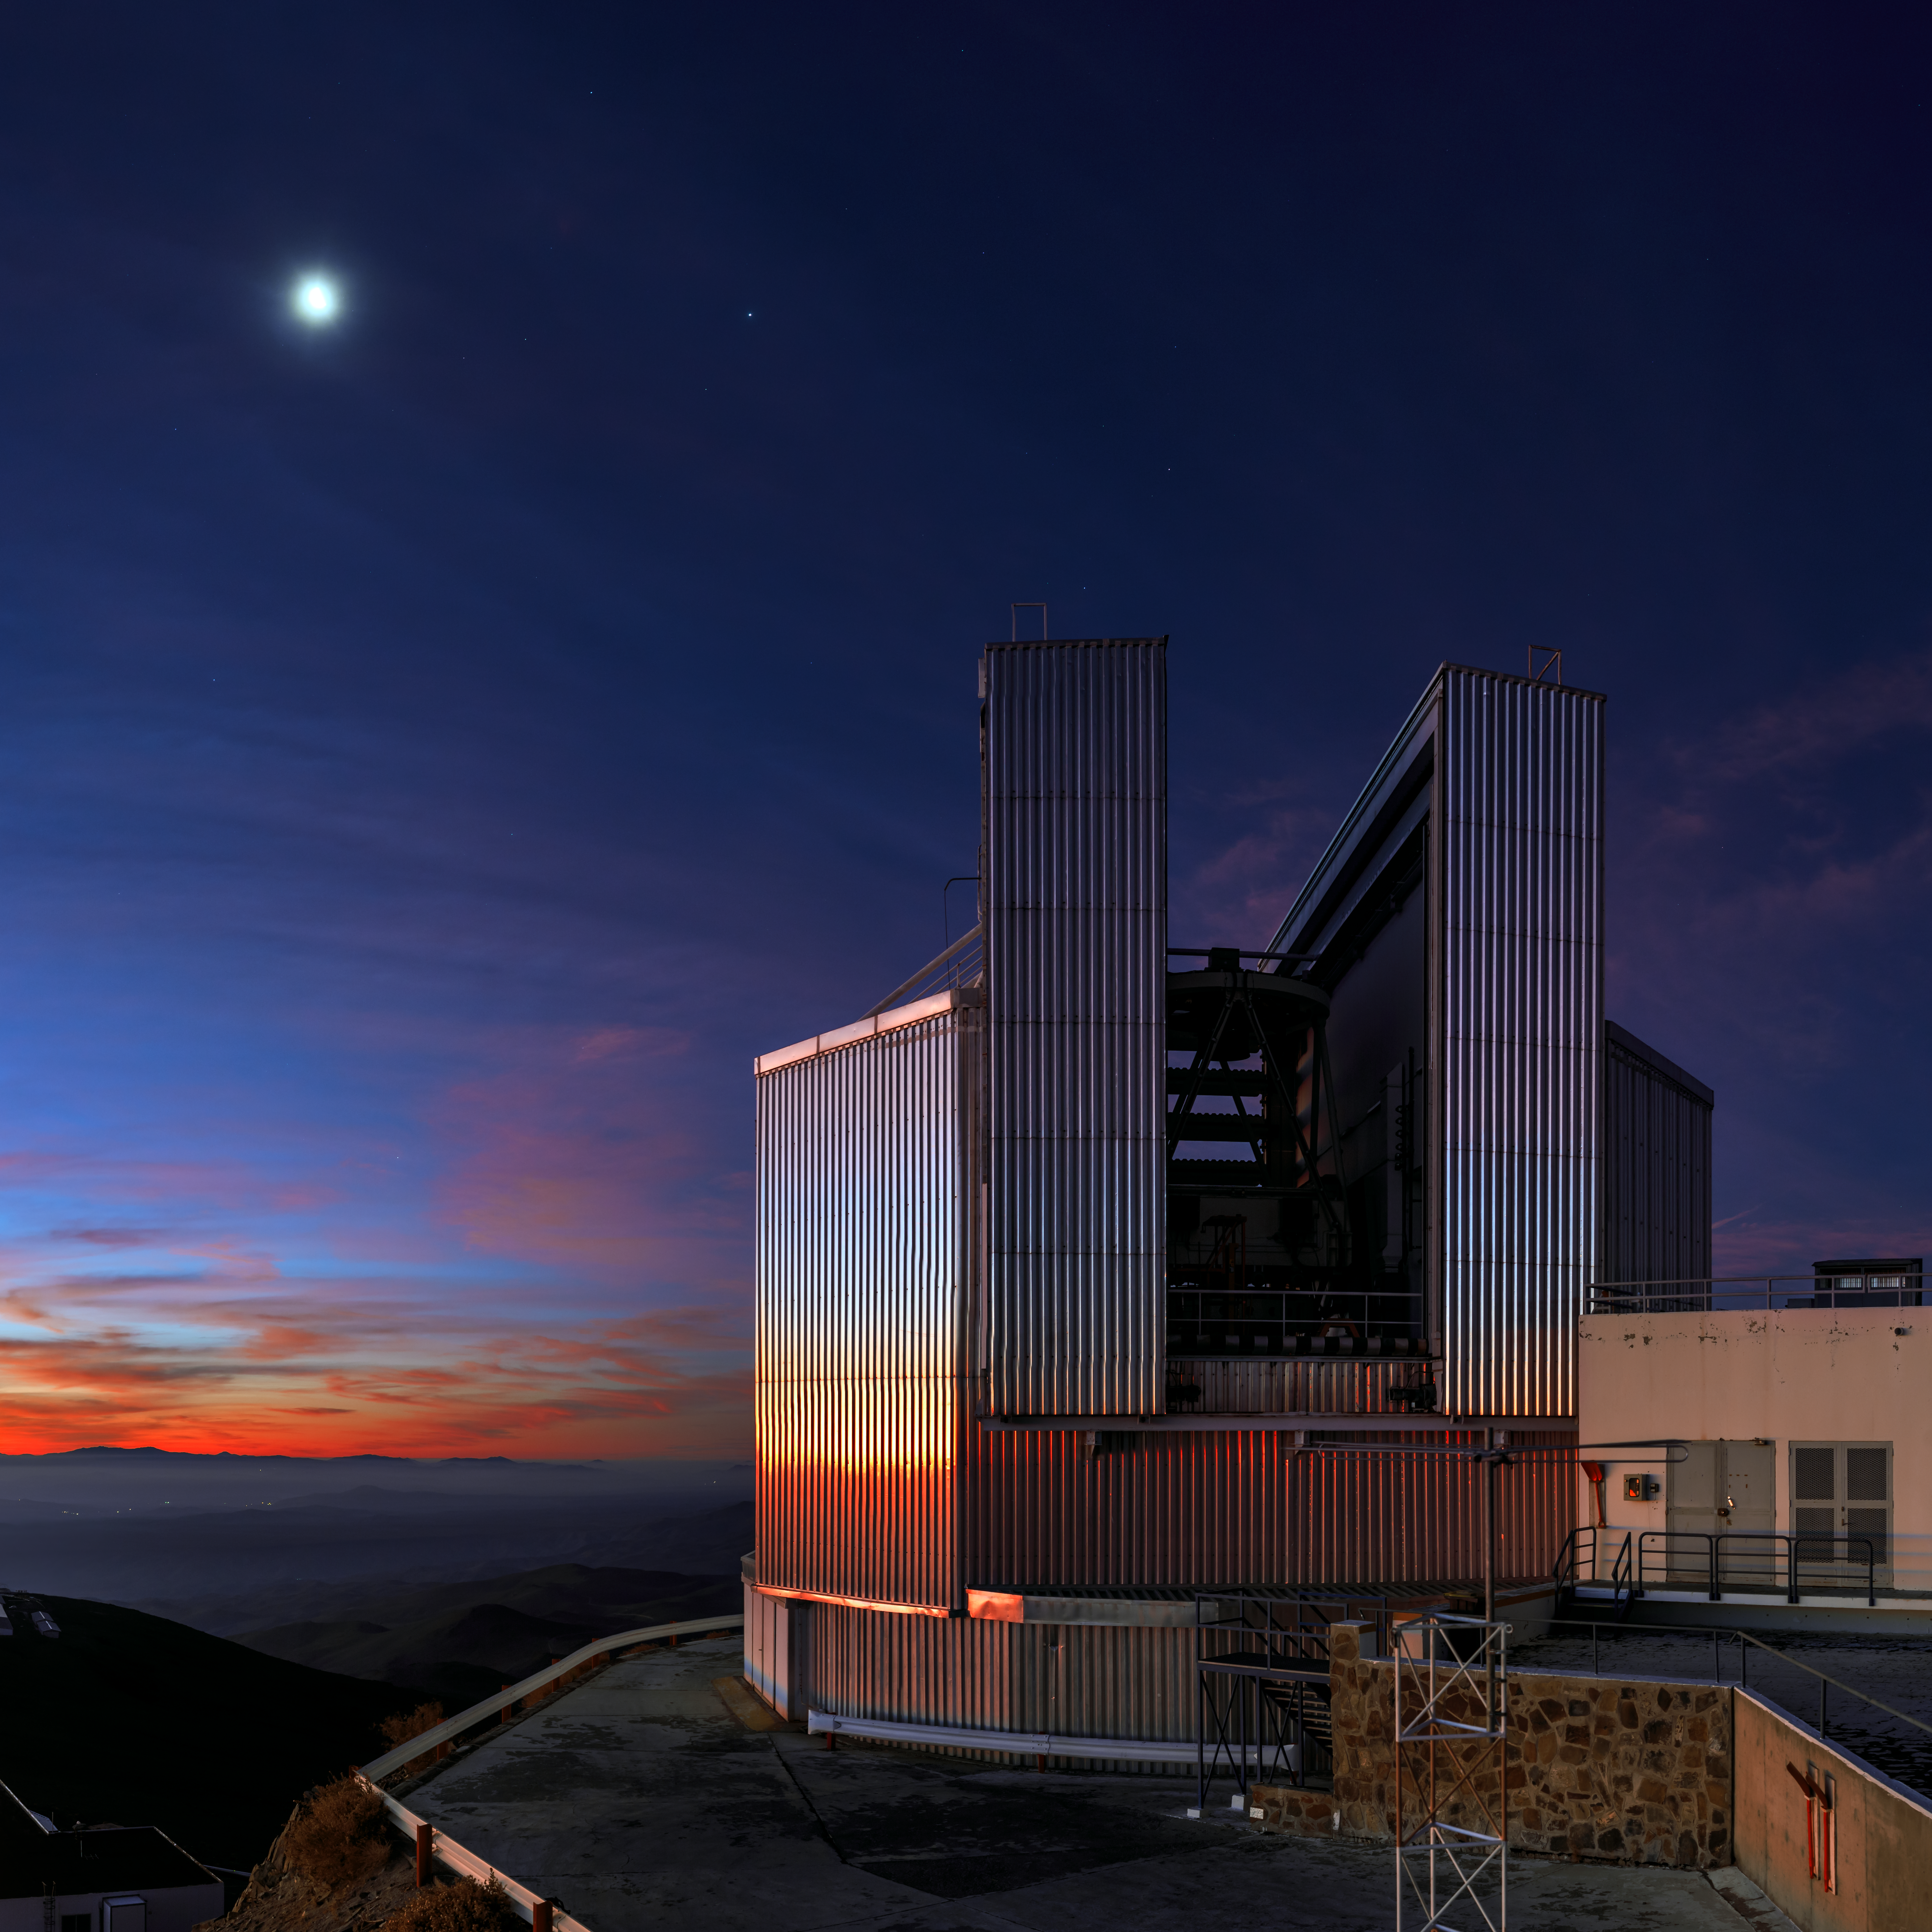

Keeping cool at La Silla

This striking picture of the New Technology Telescope (NTT) was taken just after sunset at ESO's La Silla Observatory, located in the Norte Chico in outskirts of the Chilean Atacama Desert. The Moon has already begun its journey across the evening sky, and is shining brightly overhead. The Sun dips below the horizon to the left of the frame, soaking the clouds in a rich orange colour.

The warm glow of the last rays of sunshine are caught by the reflective surface of the NTT walls. The purpose of this metallic dome is to stop the telescope’s enclosure from heating up during the day. This would affect the telescope’s observations, as rising warm air and turbulence blur images and worsen the astronomical seeing.

It is not just the telescope's enclosure that is designed to reduce heat accumulation during the day; the concrete platforms and parking spaces around the site are all painted white to increase the amount of light reflected from their surface.

Credit: ESO/B. Tafreshi (twanight.org)